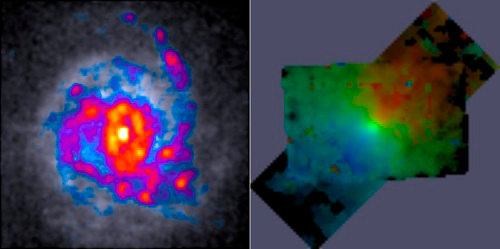

Massively star-forming galaxies analyzed

The massively star-forming galaxies analyzed in this study have clumpy, turbulent gas shown on the left (Hubble Telescope data). Through a unique combination of Gemini-GMOS and Keck-OSIRIS observations, the scientists were able to measure the velocity of these galaxies in each point, such as shown on the right in false colors.

Credit: International Gemini Observatory/NOIRLab/NSF/AURA